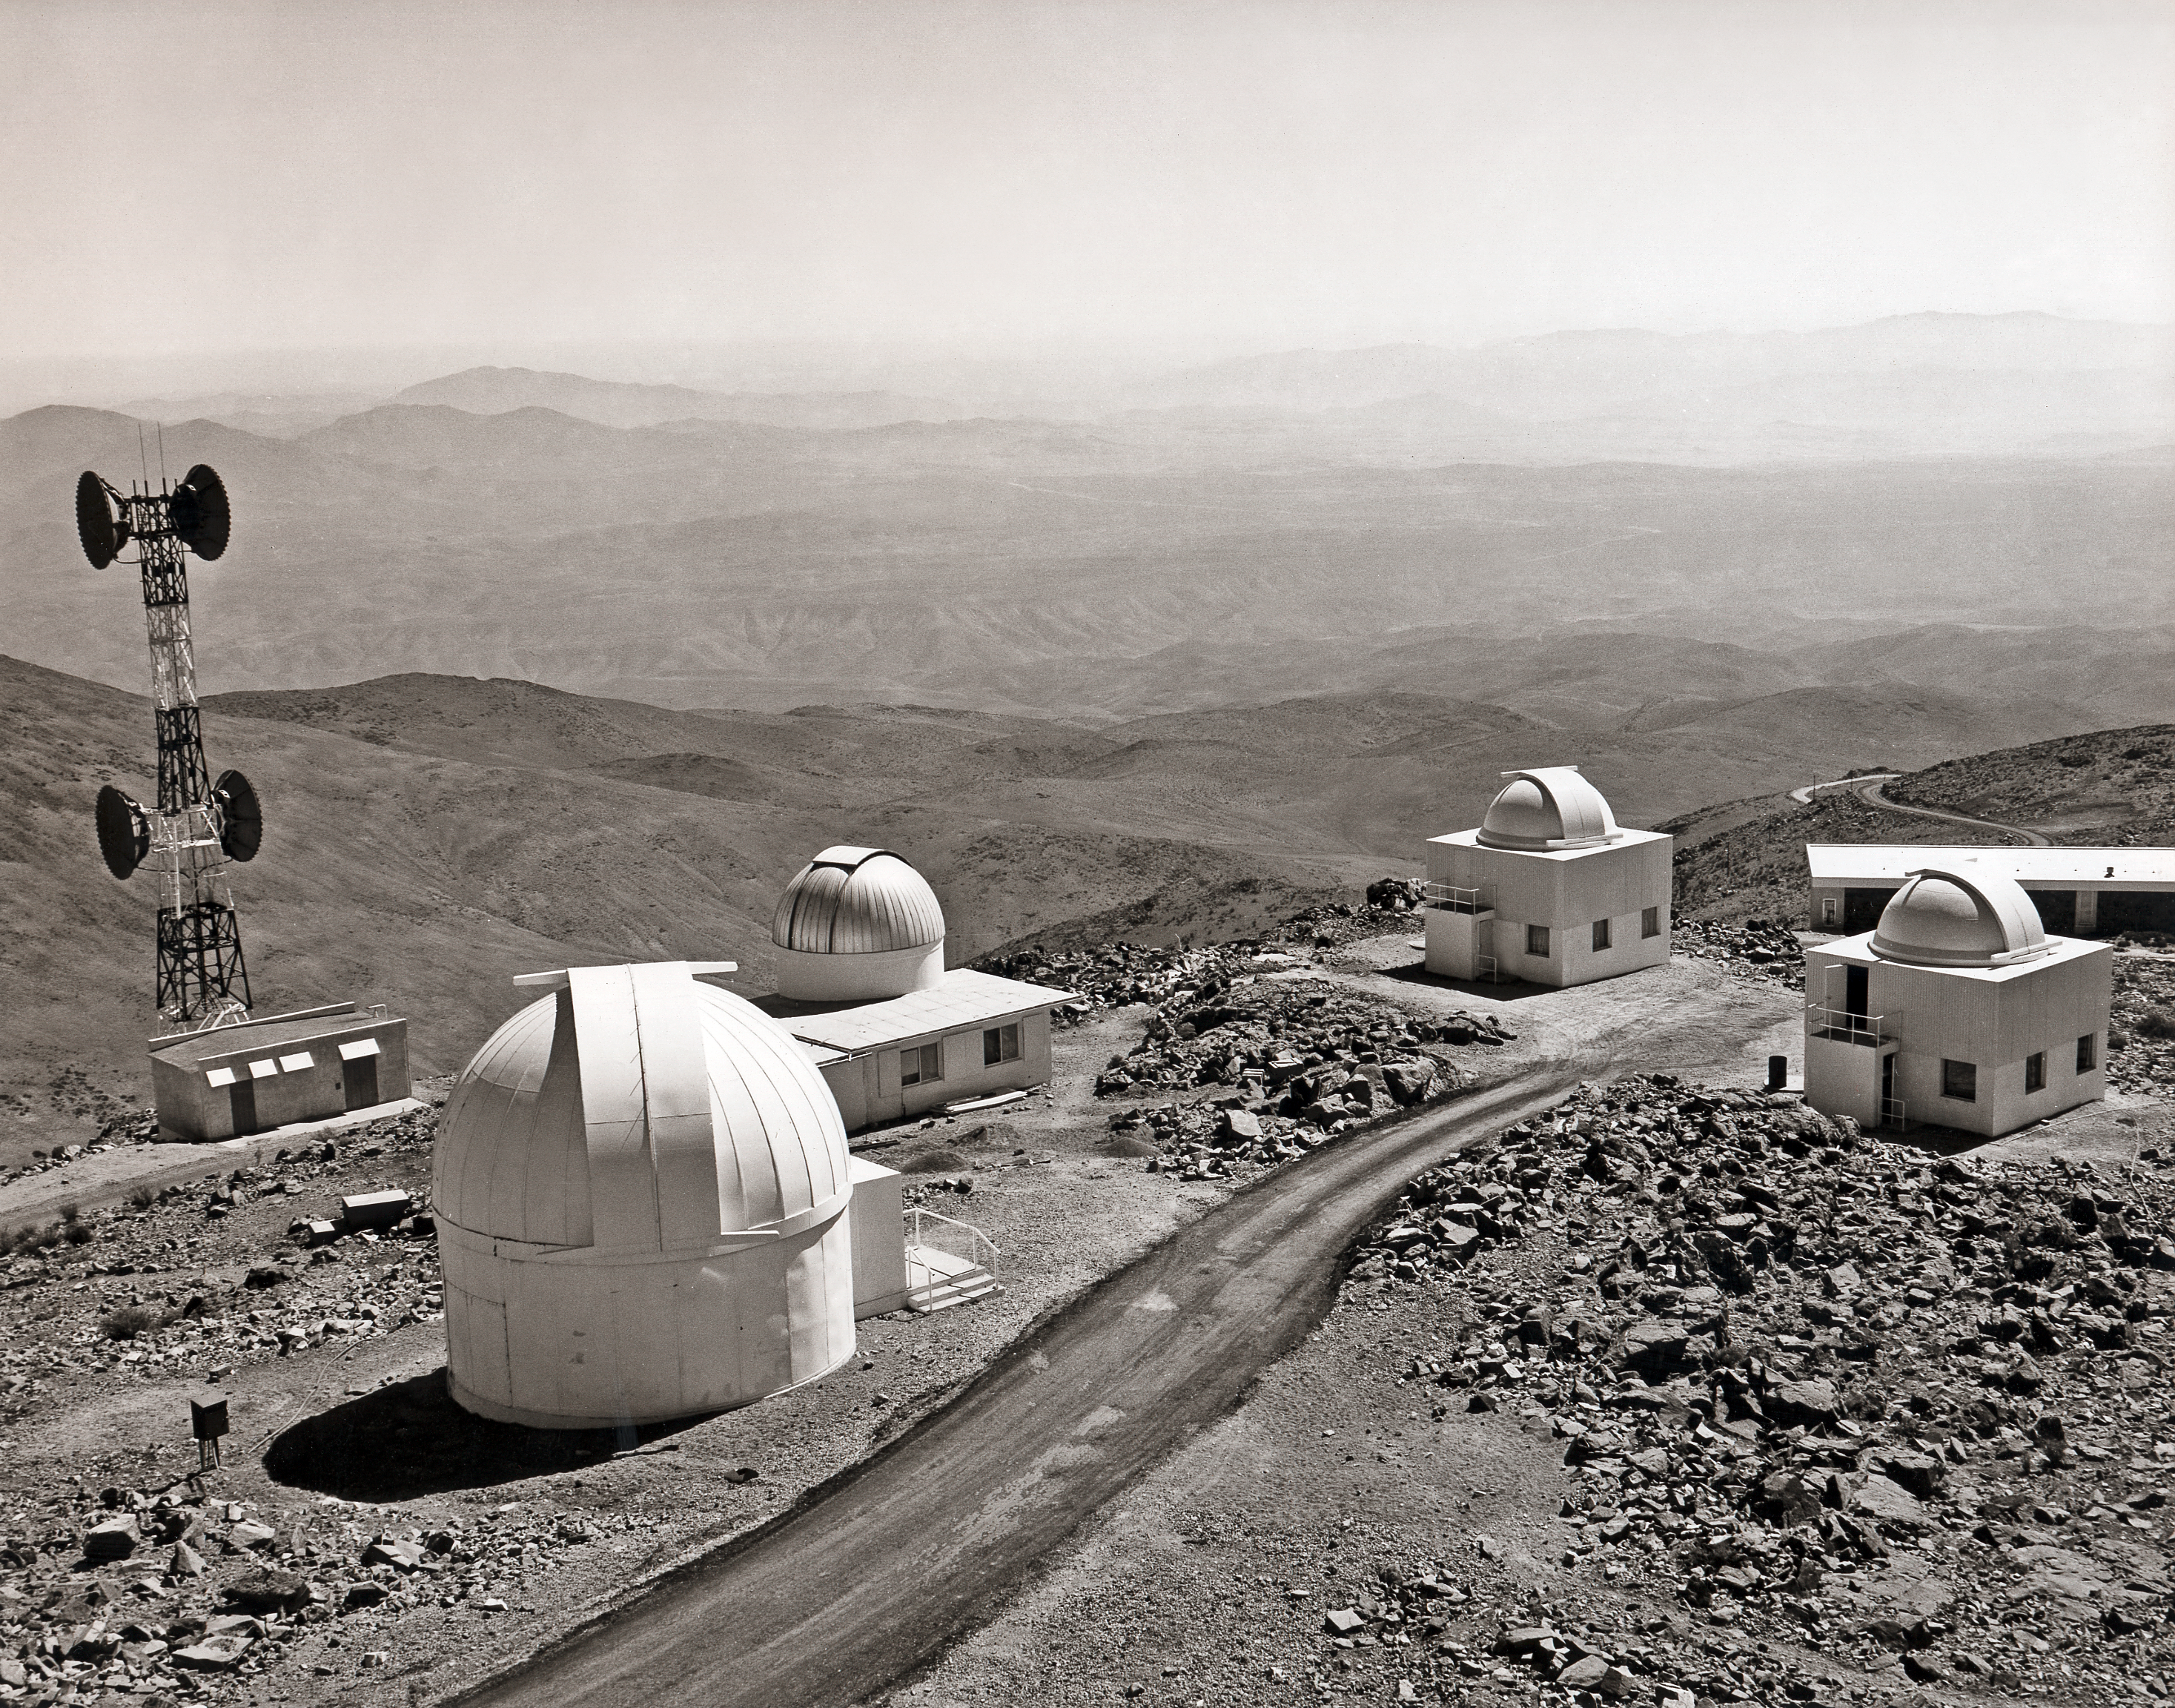

View across the La Silla Observatory in the 1980s

A view towards the "smaller" telescopes at ESO's La Silla Observatory in the early 1980s.

Credit: ESO